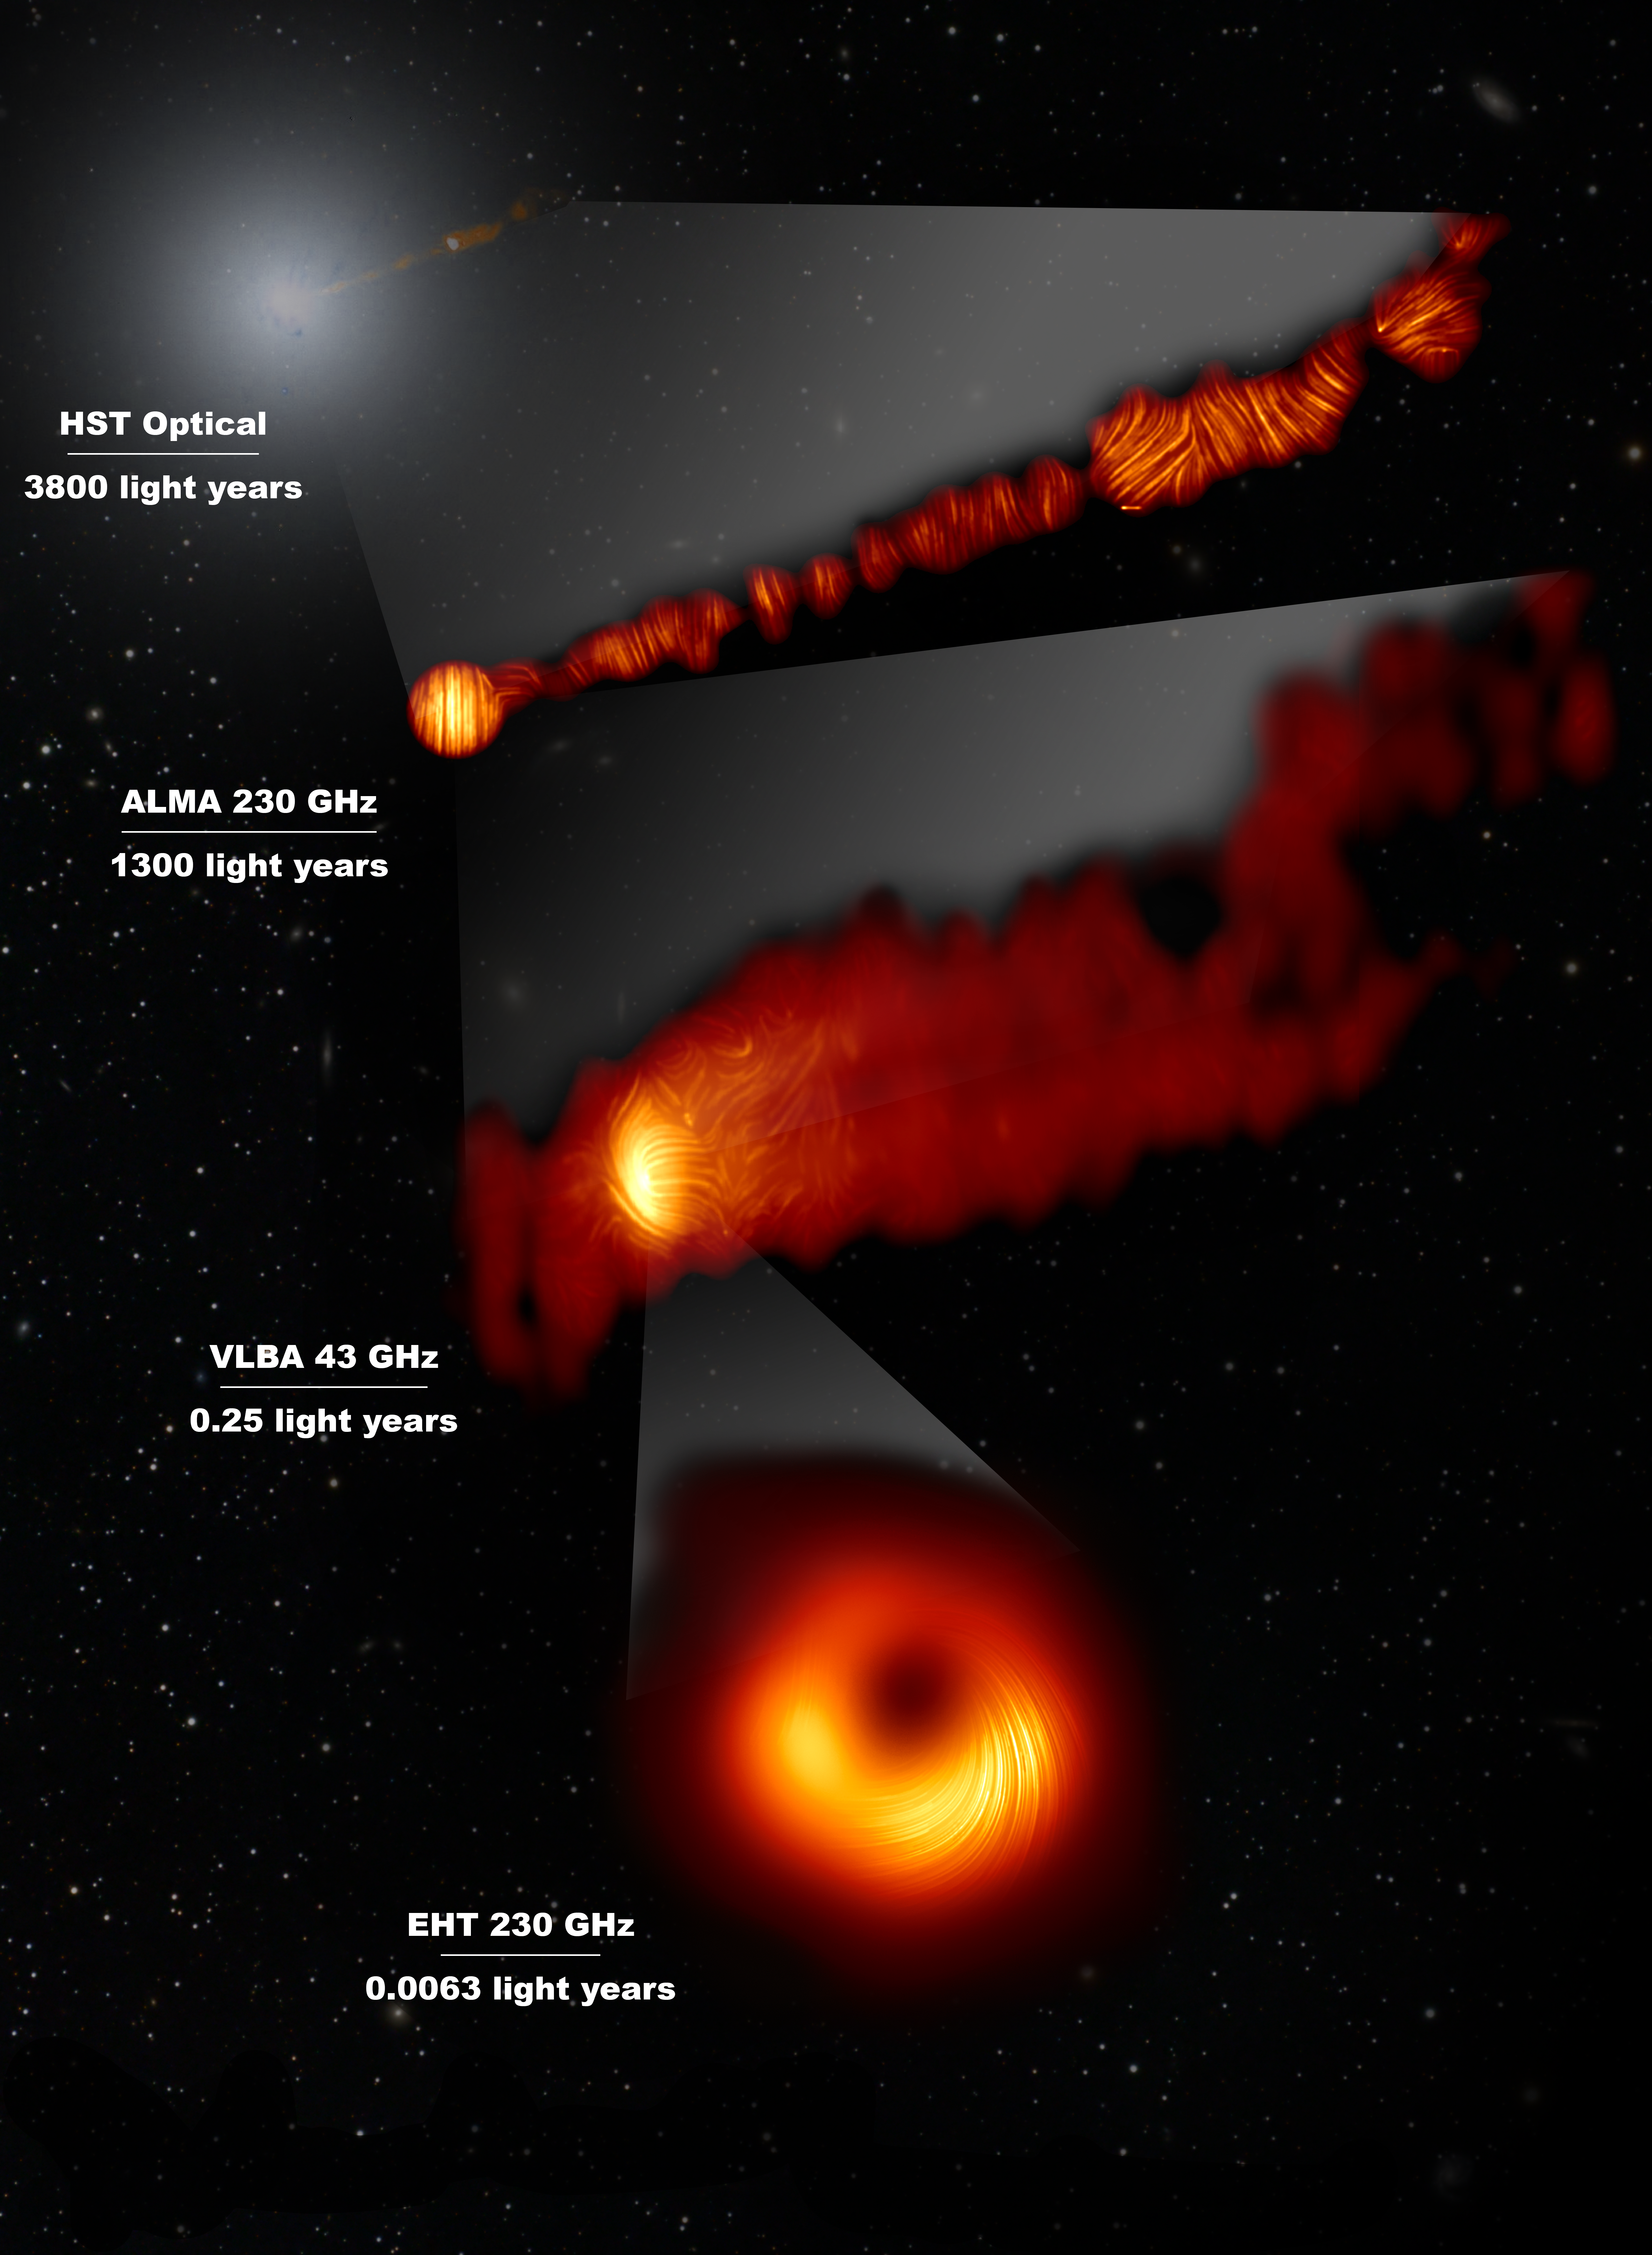

View of the M87 jet in the visible and polarised-light view of the jet and supermassive black hole

This composite image shows three views of the central region of the Messier 87 (M87) galaxy in polarised light and one view, in the visible wavelength, taken with the Hubble Space Telescope. The galaxy has a supermassive black hole at its centre and is famous for its jets, that extend far beyond the galaxy. The Hubble image at the top captures a part of the jet some 6000 light years in size.

One of the polarised-light images, obtained with the Chile-based Atacama Large Millimeter/submillimeter Array (ALMA), in which ESO is a partner, shows part of the jet in polarised light. This image captures the part of the jet, with a size of 6000 light years, closer to the centre of the galaxy.

The other polarised light images zoom in closer to the supermassive black hole: the middle view covers a region about one light year in size and was obtained with the National Radio Astronomy Observatory’s Very Long Baseline Array (VLBA) in the US.

The most zoomed-in view was obtained by linking eight telescopes around the world to create a virtual Earth-sized telescope, the Event Horizon Telescope or EHT. This allows astronomers to see very close to the supermassive black hole, into the region where the jets are launched.

The lines mark the orientation of polarisation, which is related to the magnetic field in the regions imaged. The ALMA data provides a description of the magnetic field structure along the jet. Therefore the combined information from the EHT and ALMA allows astronomers to investigate the role of magnetic fields from the vicinity of the event horizon (as probed with the EHT on light-day scales) to far beyond the M87 galaxy along its powerful jets (as probed with ALMA on scales of thousand of light-years).

The values in GHz refer to the frequencies of light at which the different observations were made. The horizontal lines show the scale (in light years) of each of the individual images.

Credit: EHT Collaboration; ALMA (ESO/NAOJ/NRAO), Goddi et al.; NASA, ESA and the Hubble Heritage Team (STScI/AURA); VLBA (NRAO), Kravchenko et al.; J. C. Algaba, I. Martí-Vidal